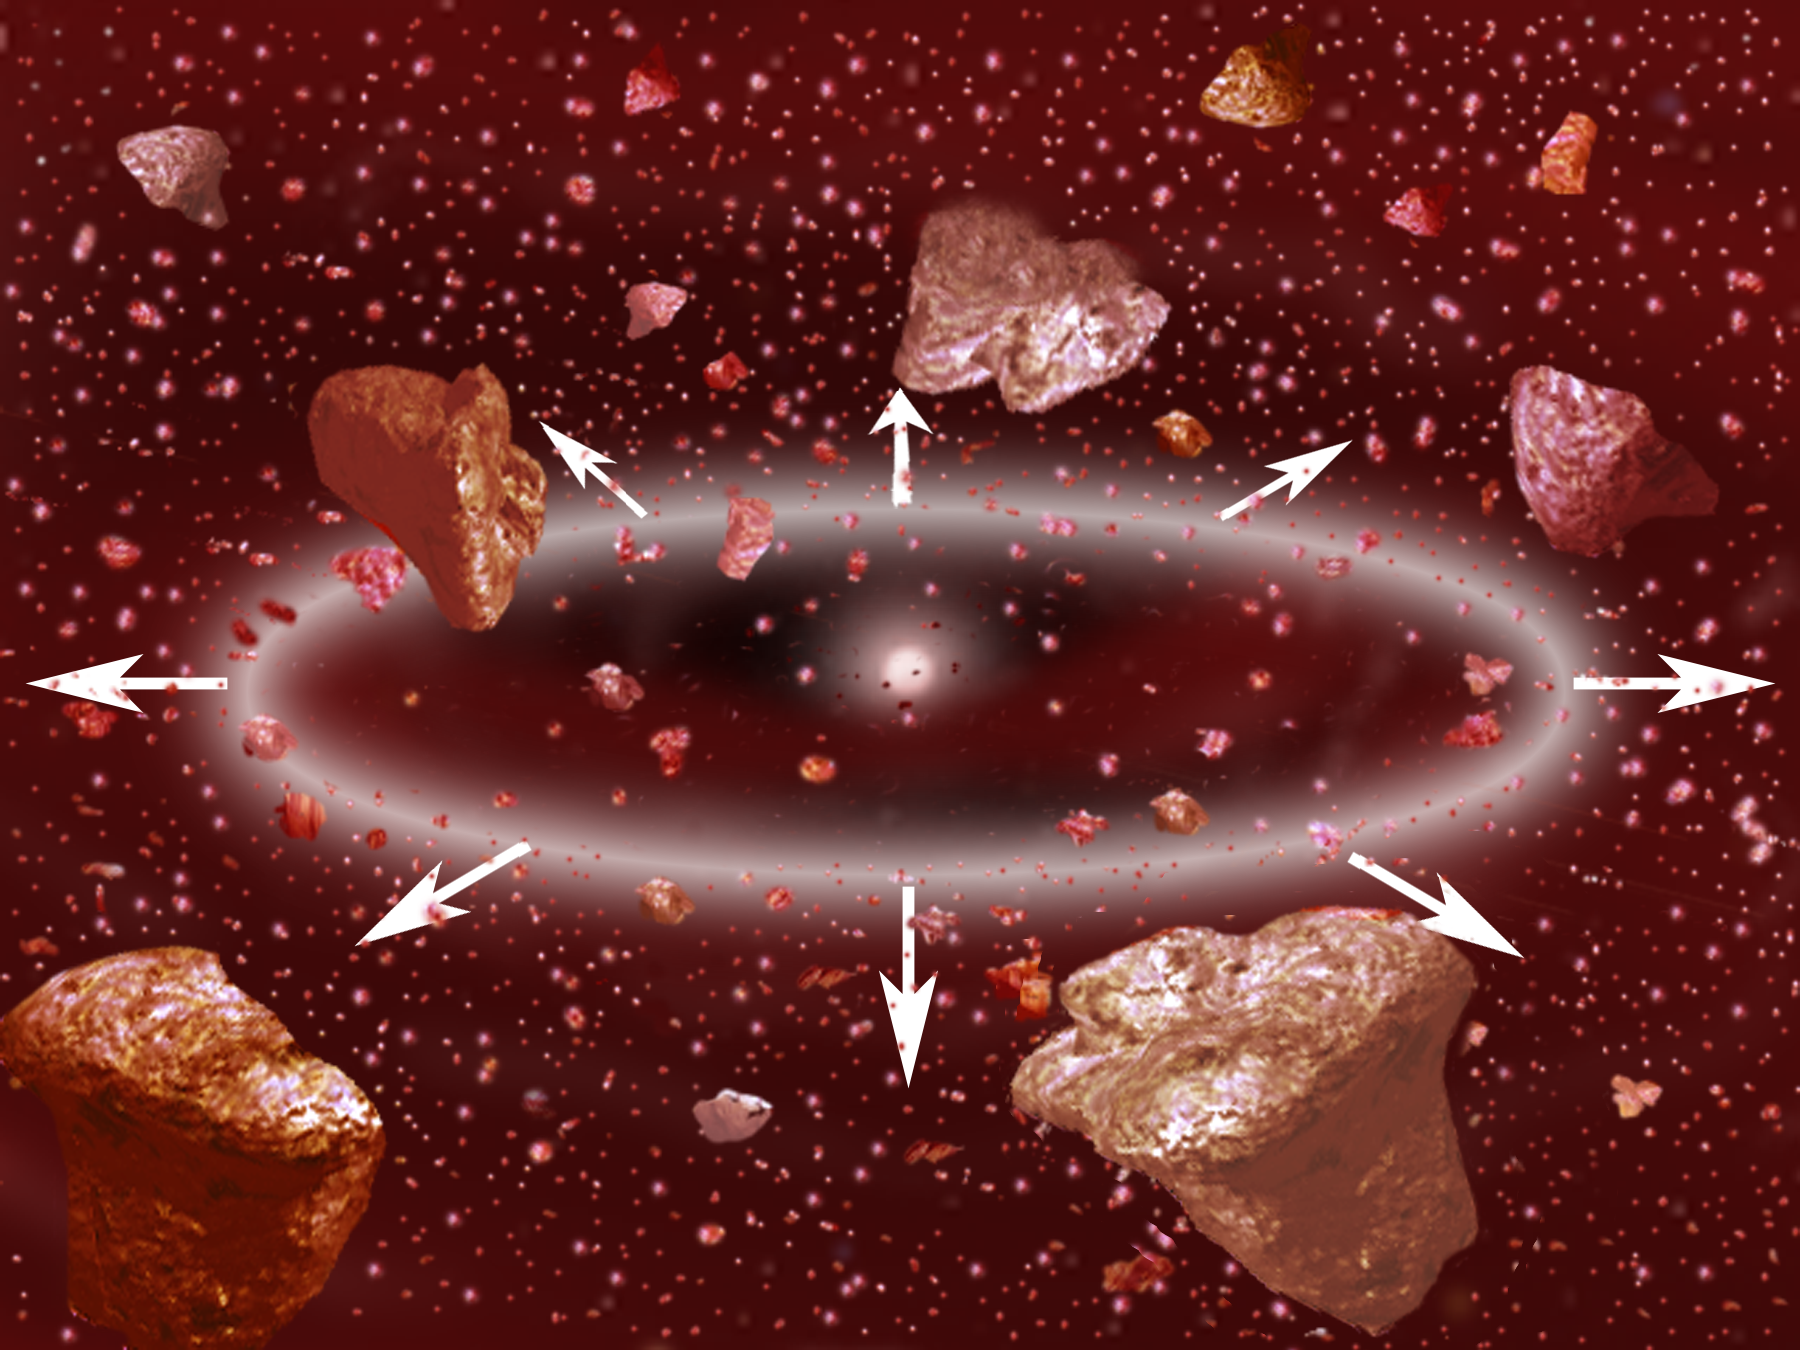

Dusting for Clues: Gemini Discovers Evidence for Colliding Bodies in Planet Forming Disk

Credit: Gemini Observatory/NSF/AURA/J. Lomberg